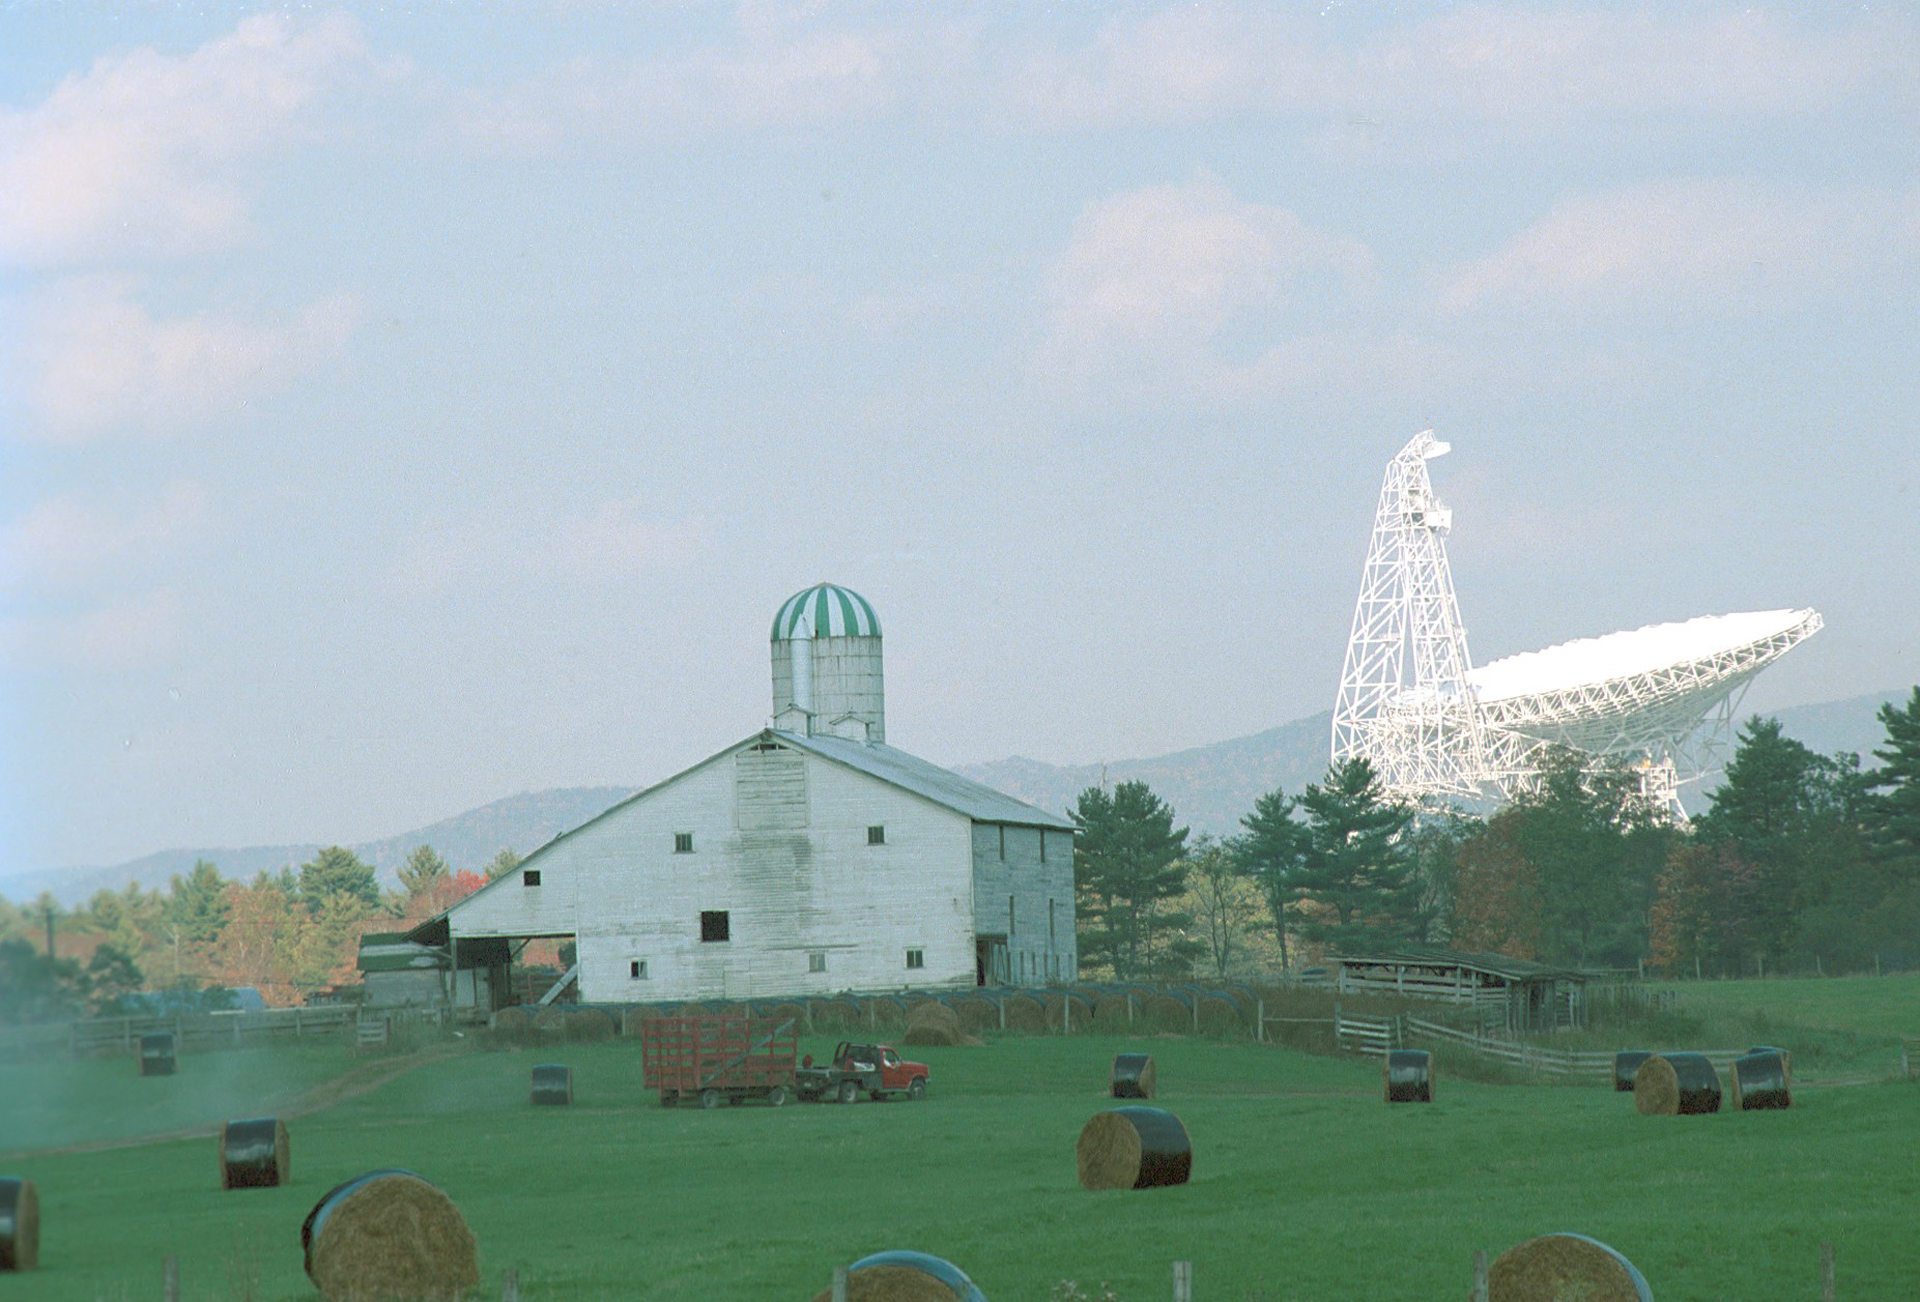

Bigger than a Barn

The Green Bank Telescope is 485-feet tall and weighs 17 million pounds. The GBT is the largest moving object on land, and is an unmistakable landmark in West Virginia.

Credit: NRAO/AUI/NSF